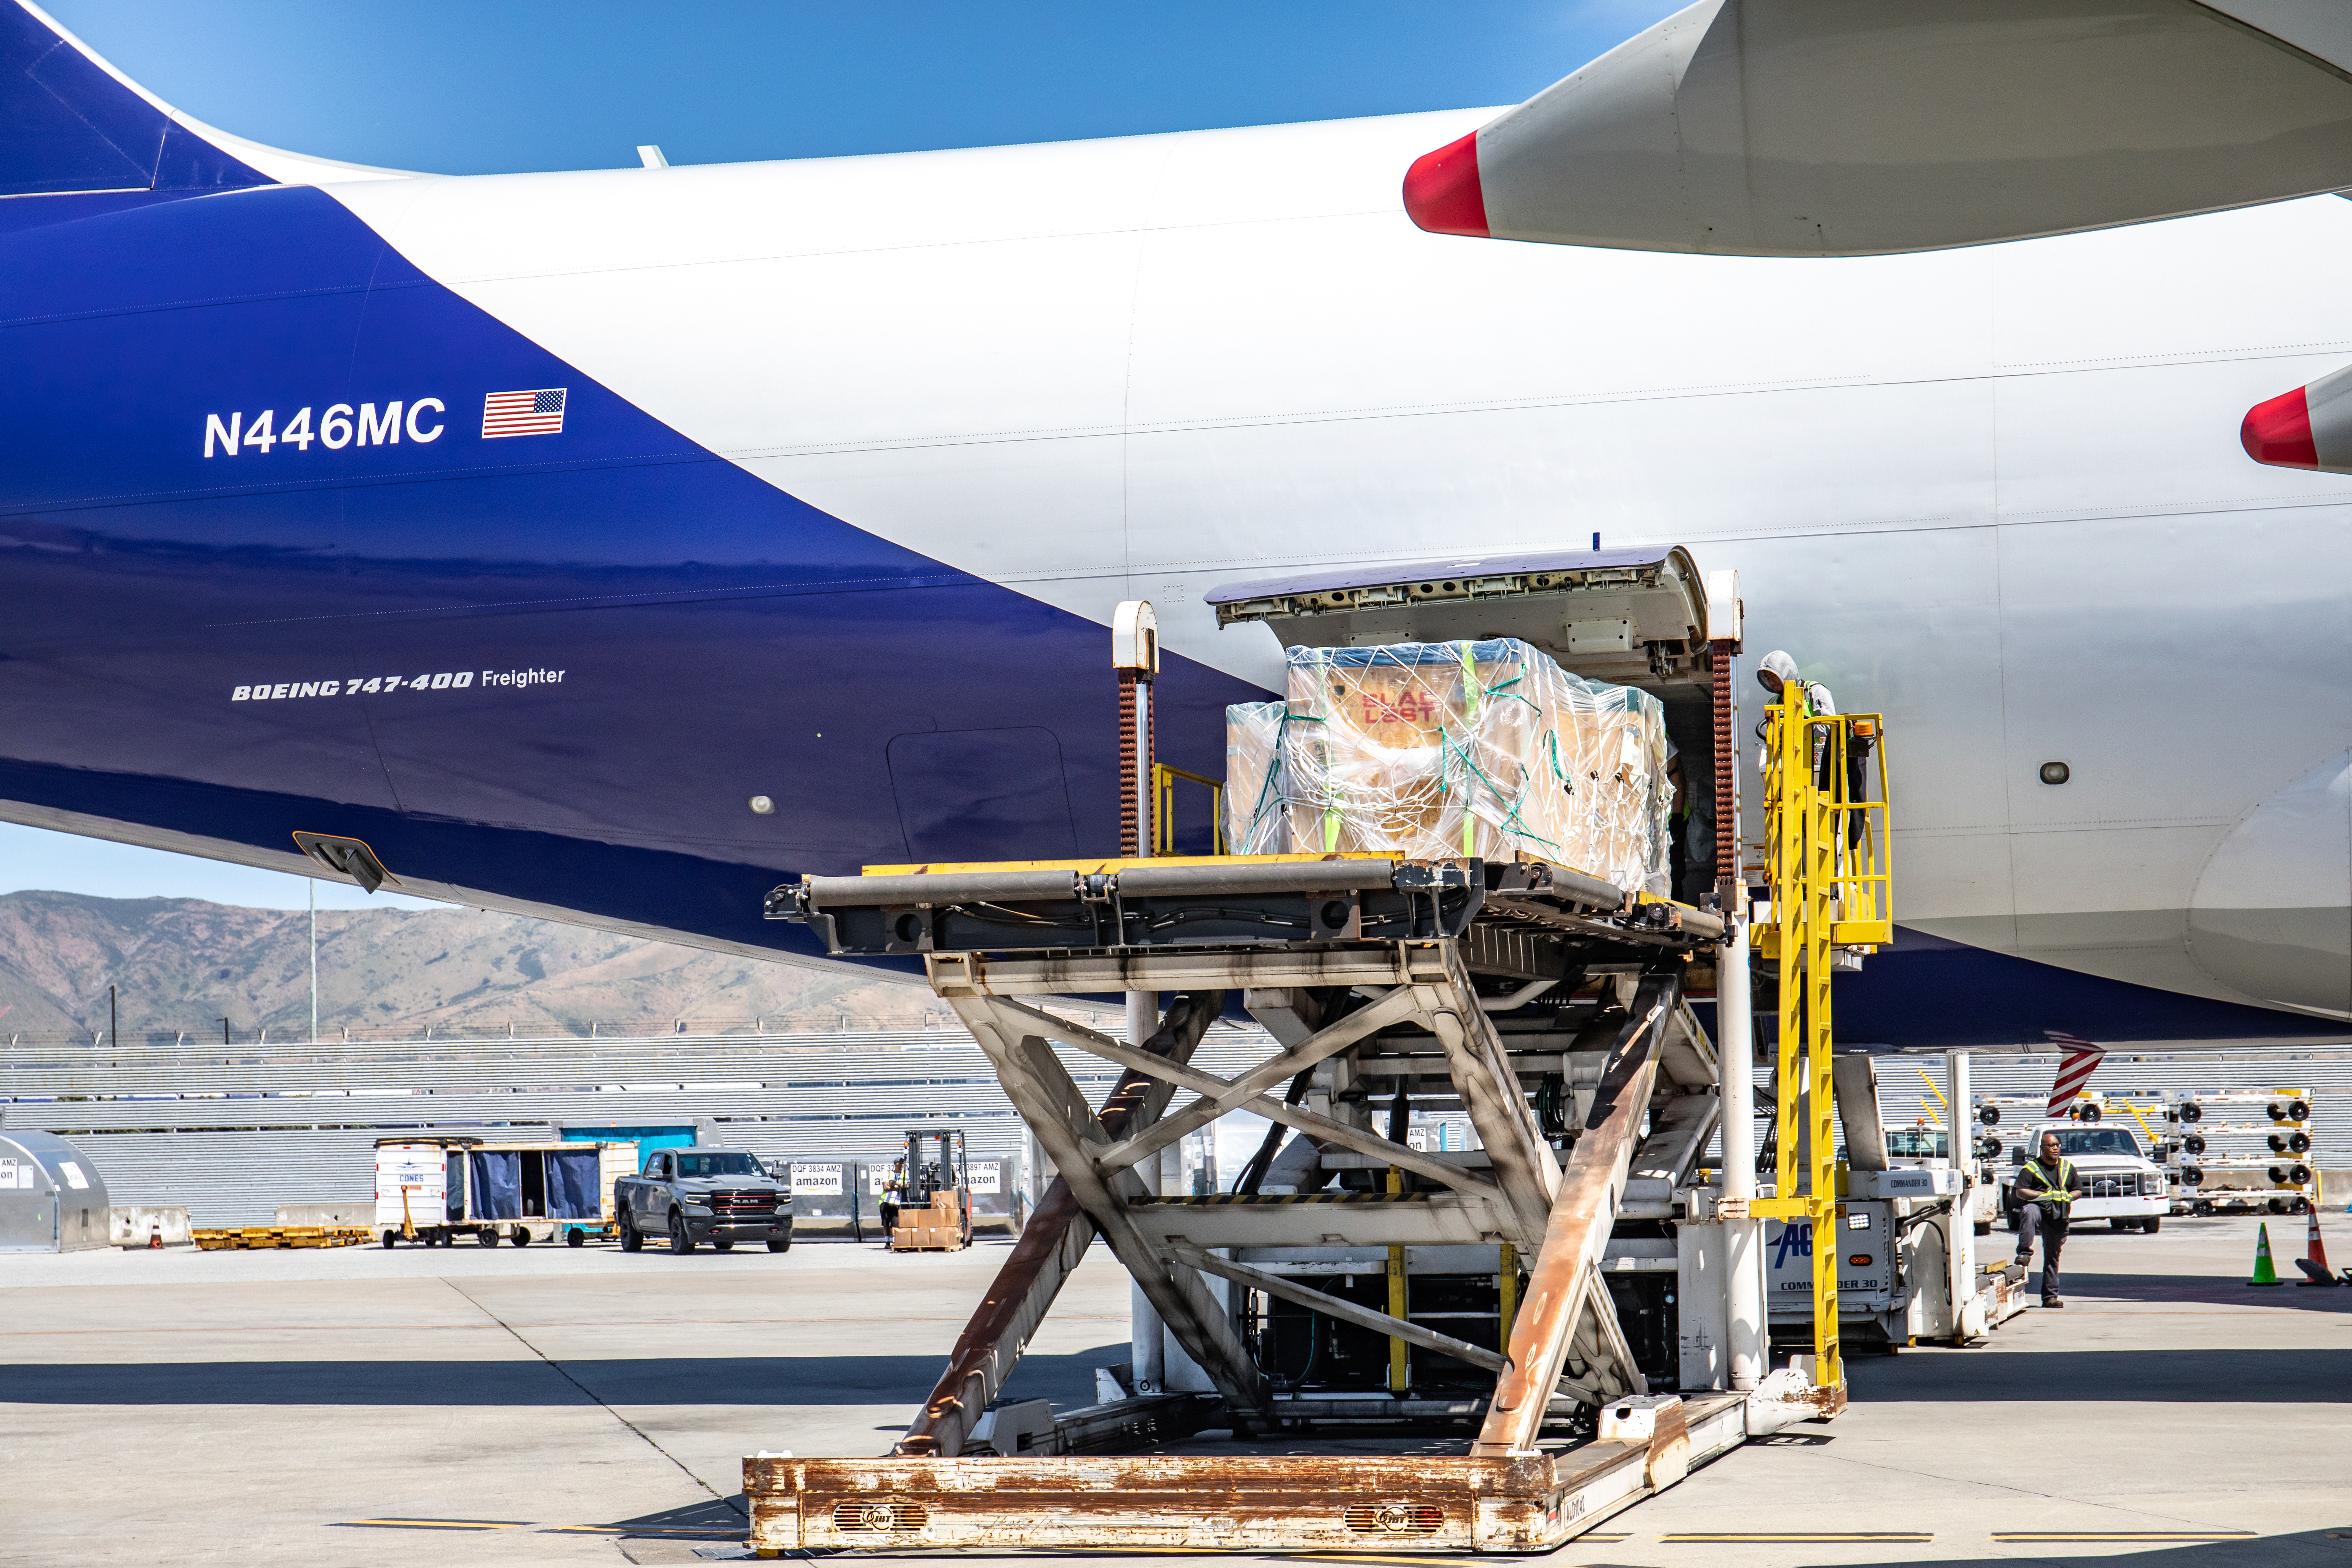

LSST Camera Flies Out to Chile

In the wee hours of May 14, the LSST Camera left SLAC and was taken to SFO, where it, and crates with camera parts, were loaded onto a 747 charter jet and flown to Santiago, Chile. It arrived at the Vera C. Rubin Observatory on May 16.

Credit: Jacqueline Ramseyer Orrell/SLAC National Accelerator Laboratory